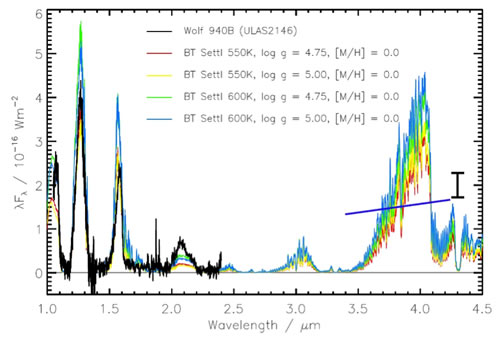

NIRI spectrum compared to models of a cool brown dwarf atmosphere with different temperatures and effective gravities.

NIRI spectrum (black line) compared to models of a cool brown dwarf atmosphere with different temperatures and effective gravities. In addition to the JHK spectroscopy, L-band photometry (with error bar) from NIRI is shown as the dark blue line between 3.4 – 4.2 microns (μm).

Credit: International Gemini Observatory/NOIRLab/NSF/AURA